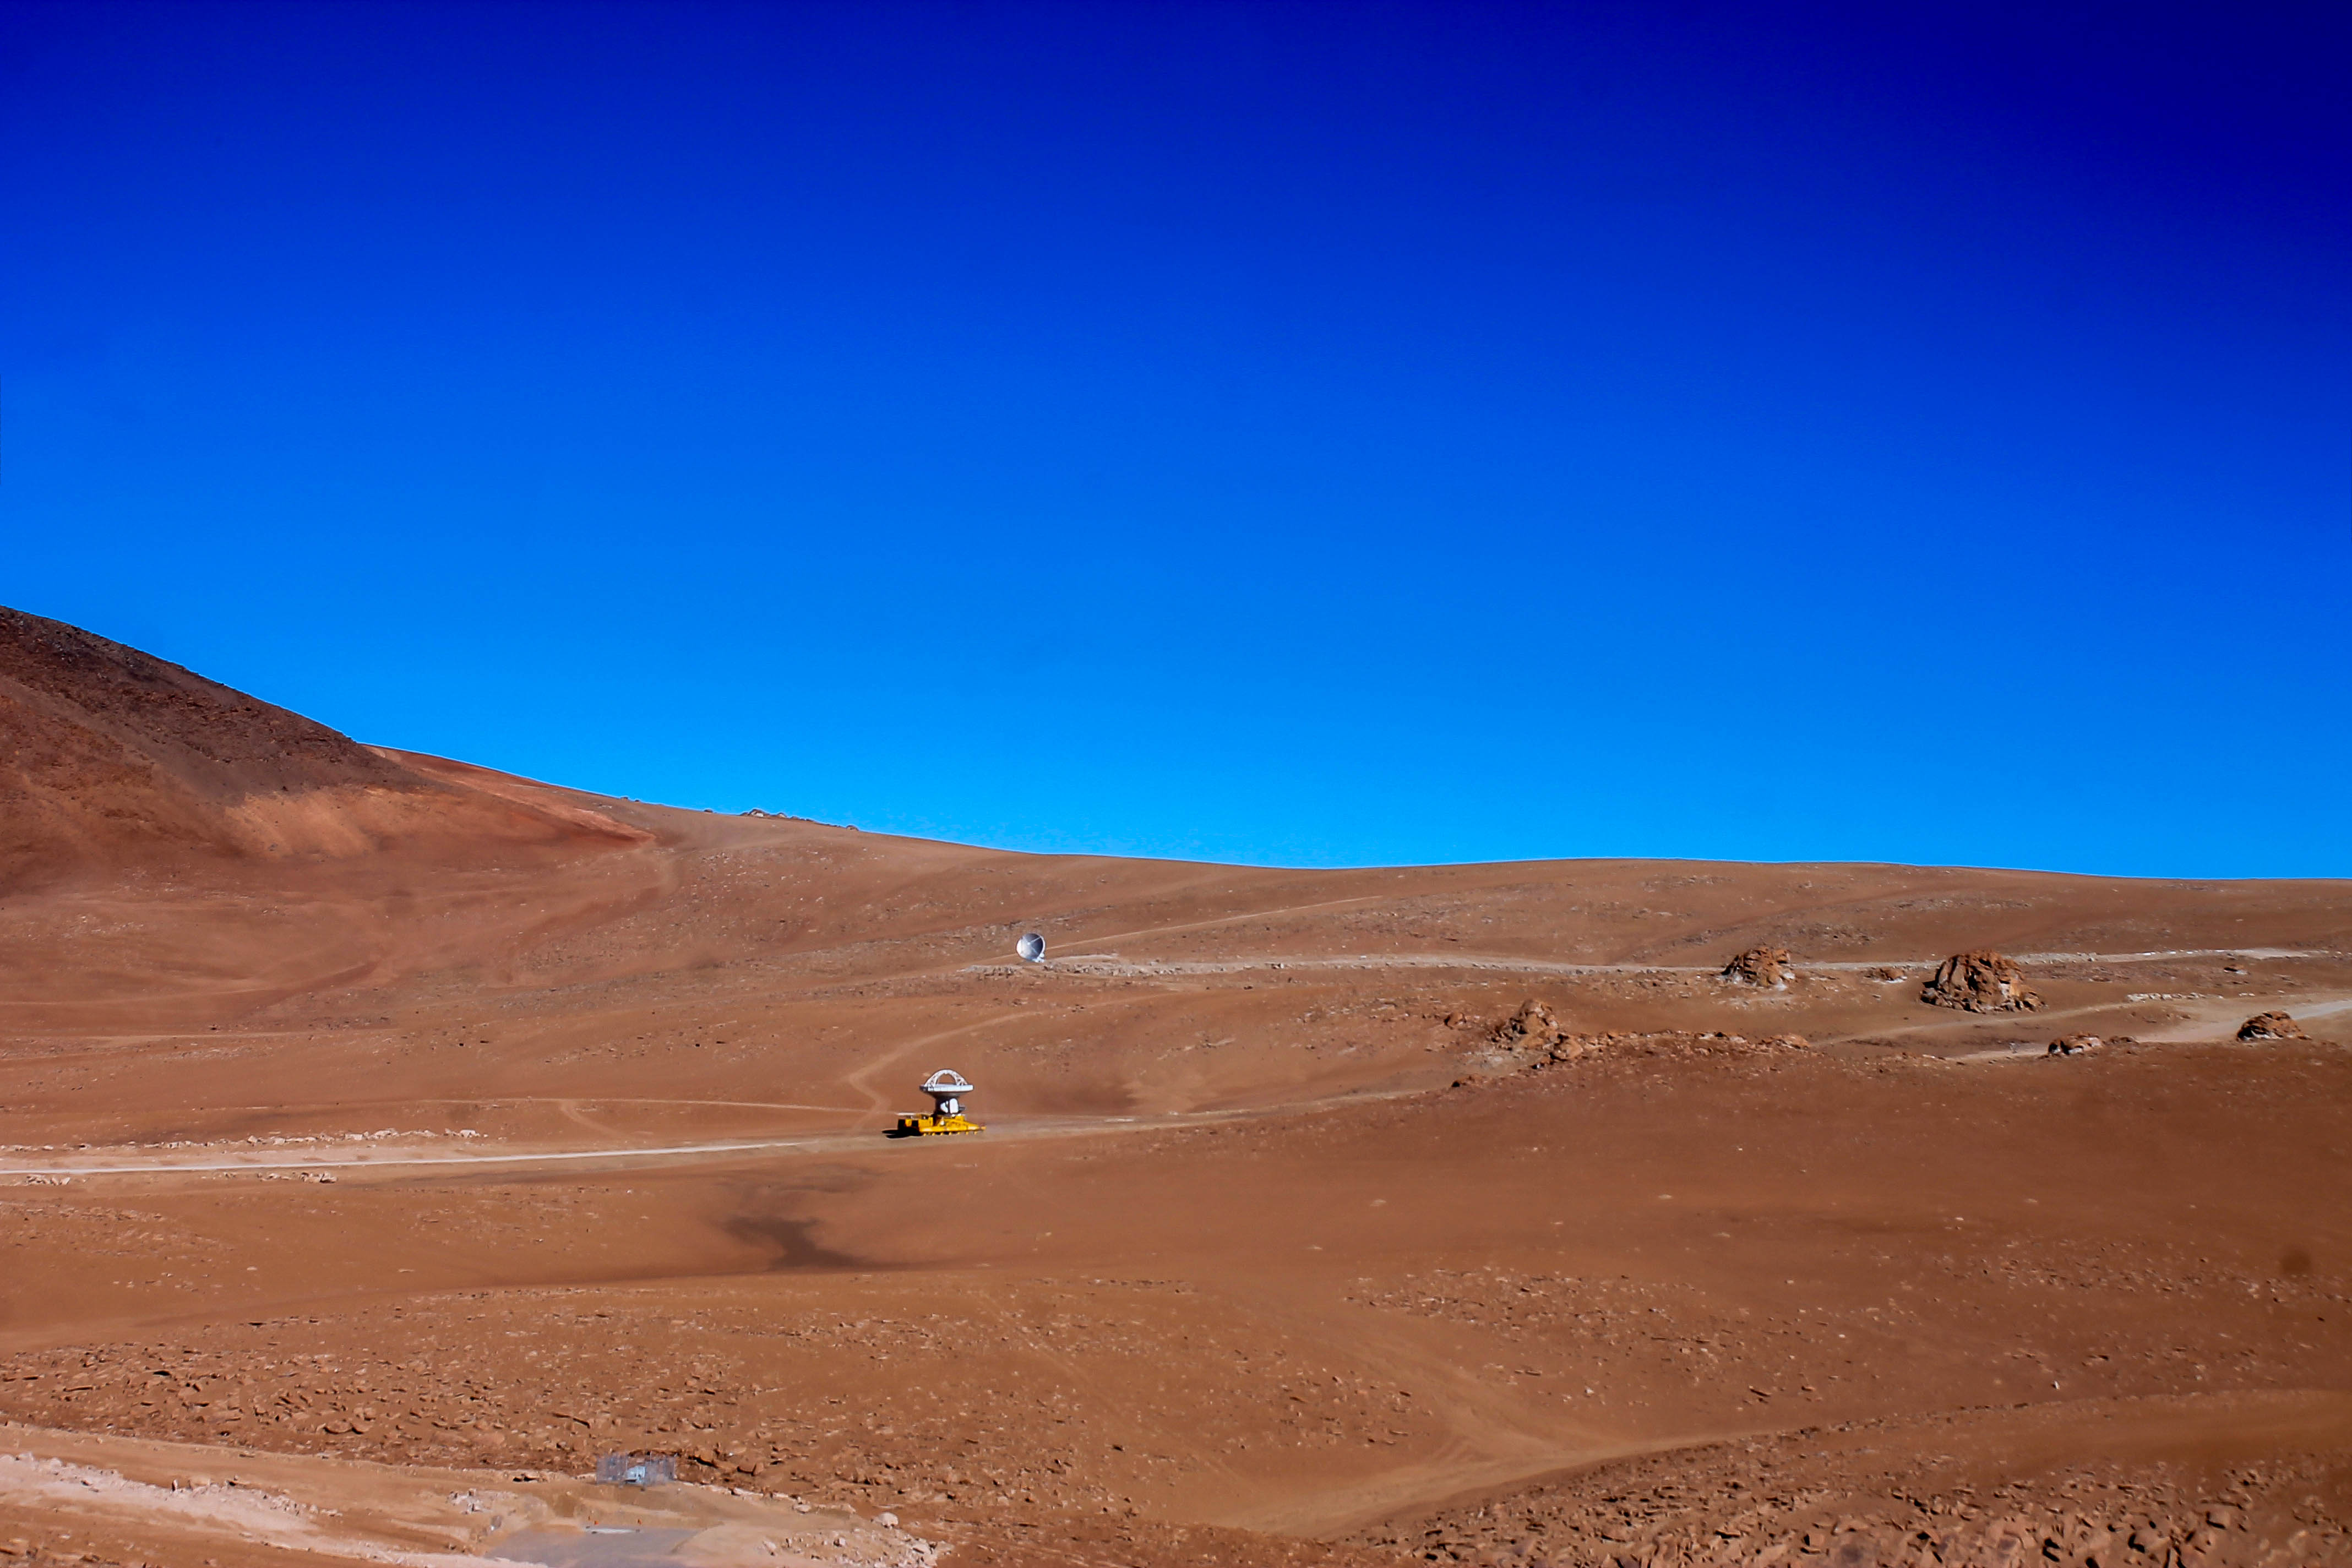

Transporters

The surprising size of ALMA antennas and transporters are made small in the vastness of the Chajnantor plateau.

Credit: Juan Carlos Rojas - ALMA (ESO / NAOJ / NRAO)